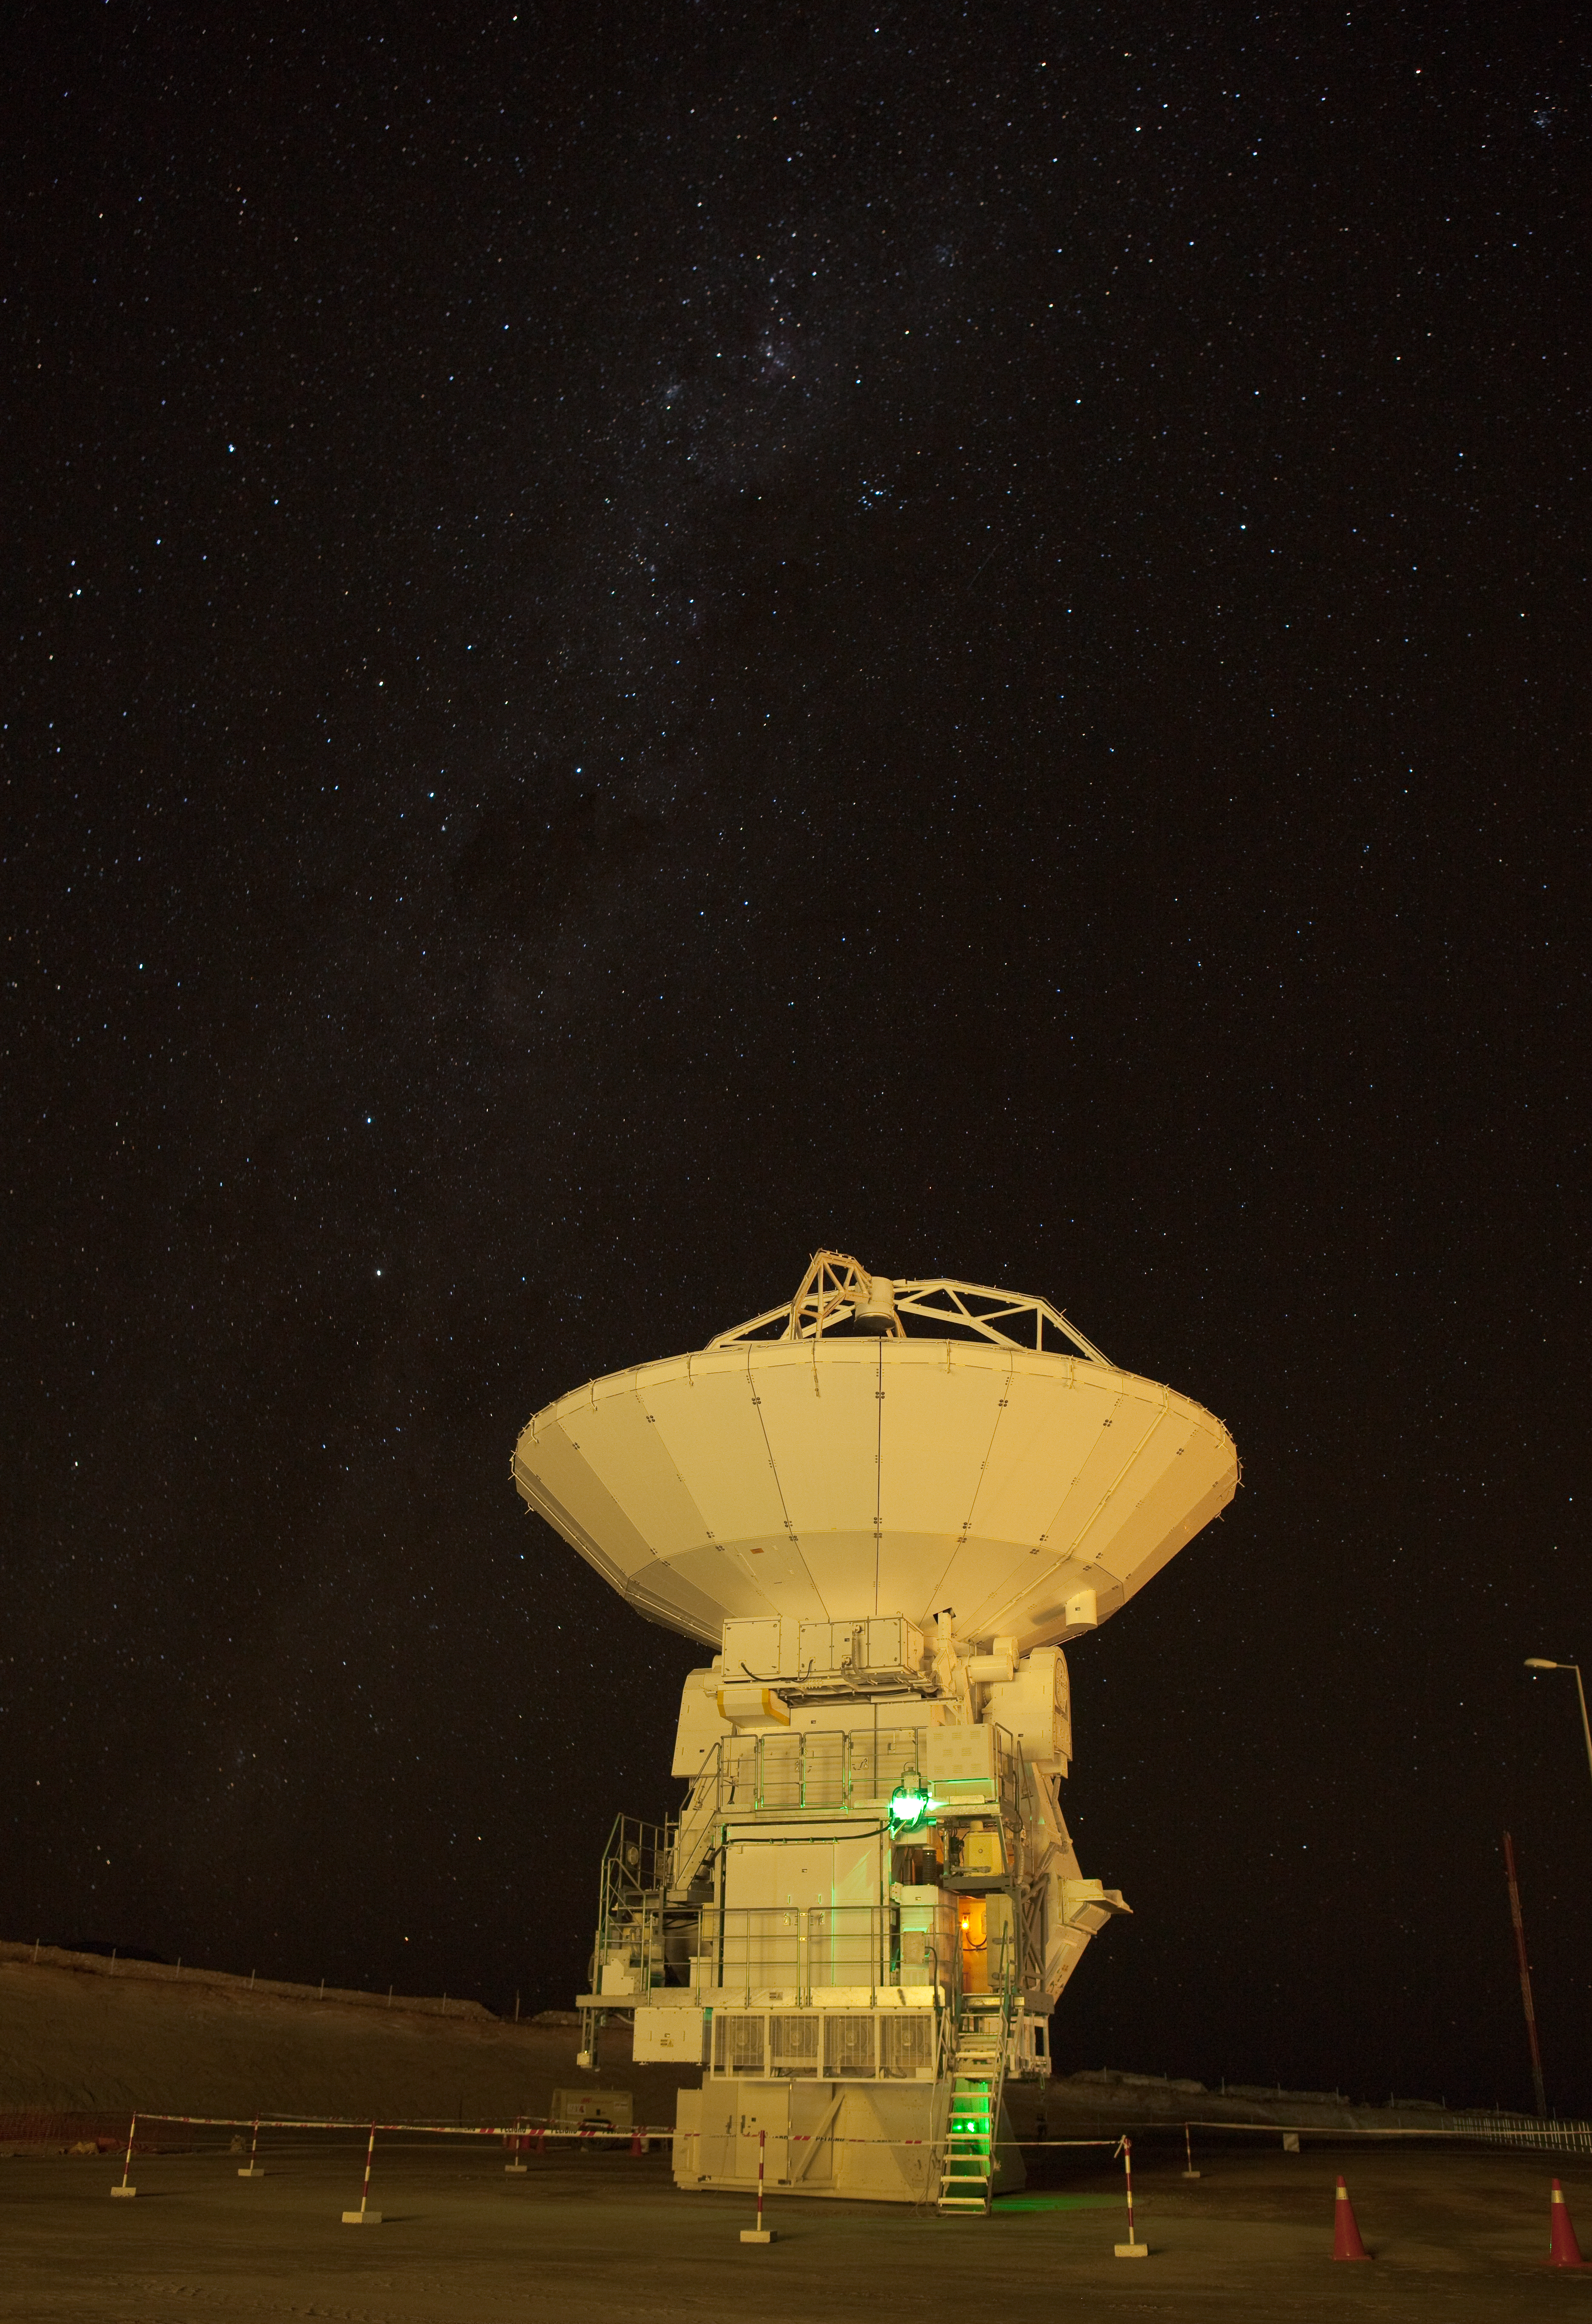

ALMA night testing

Japanese ALMA antenna by the Operational Support Facility building during night time testing. Image taken in March 2009.

Credit: ALMA (ESO/NAOJ/NRAO)